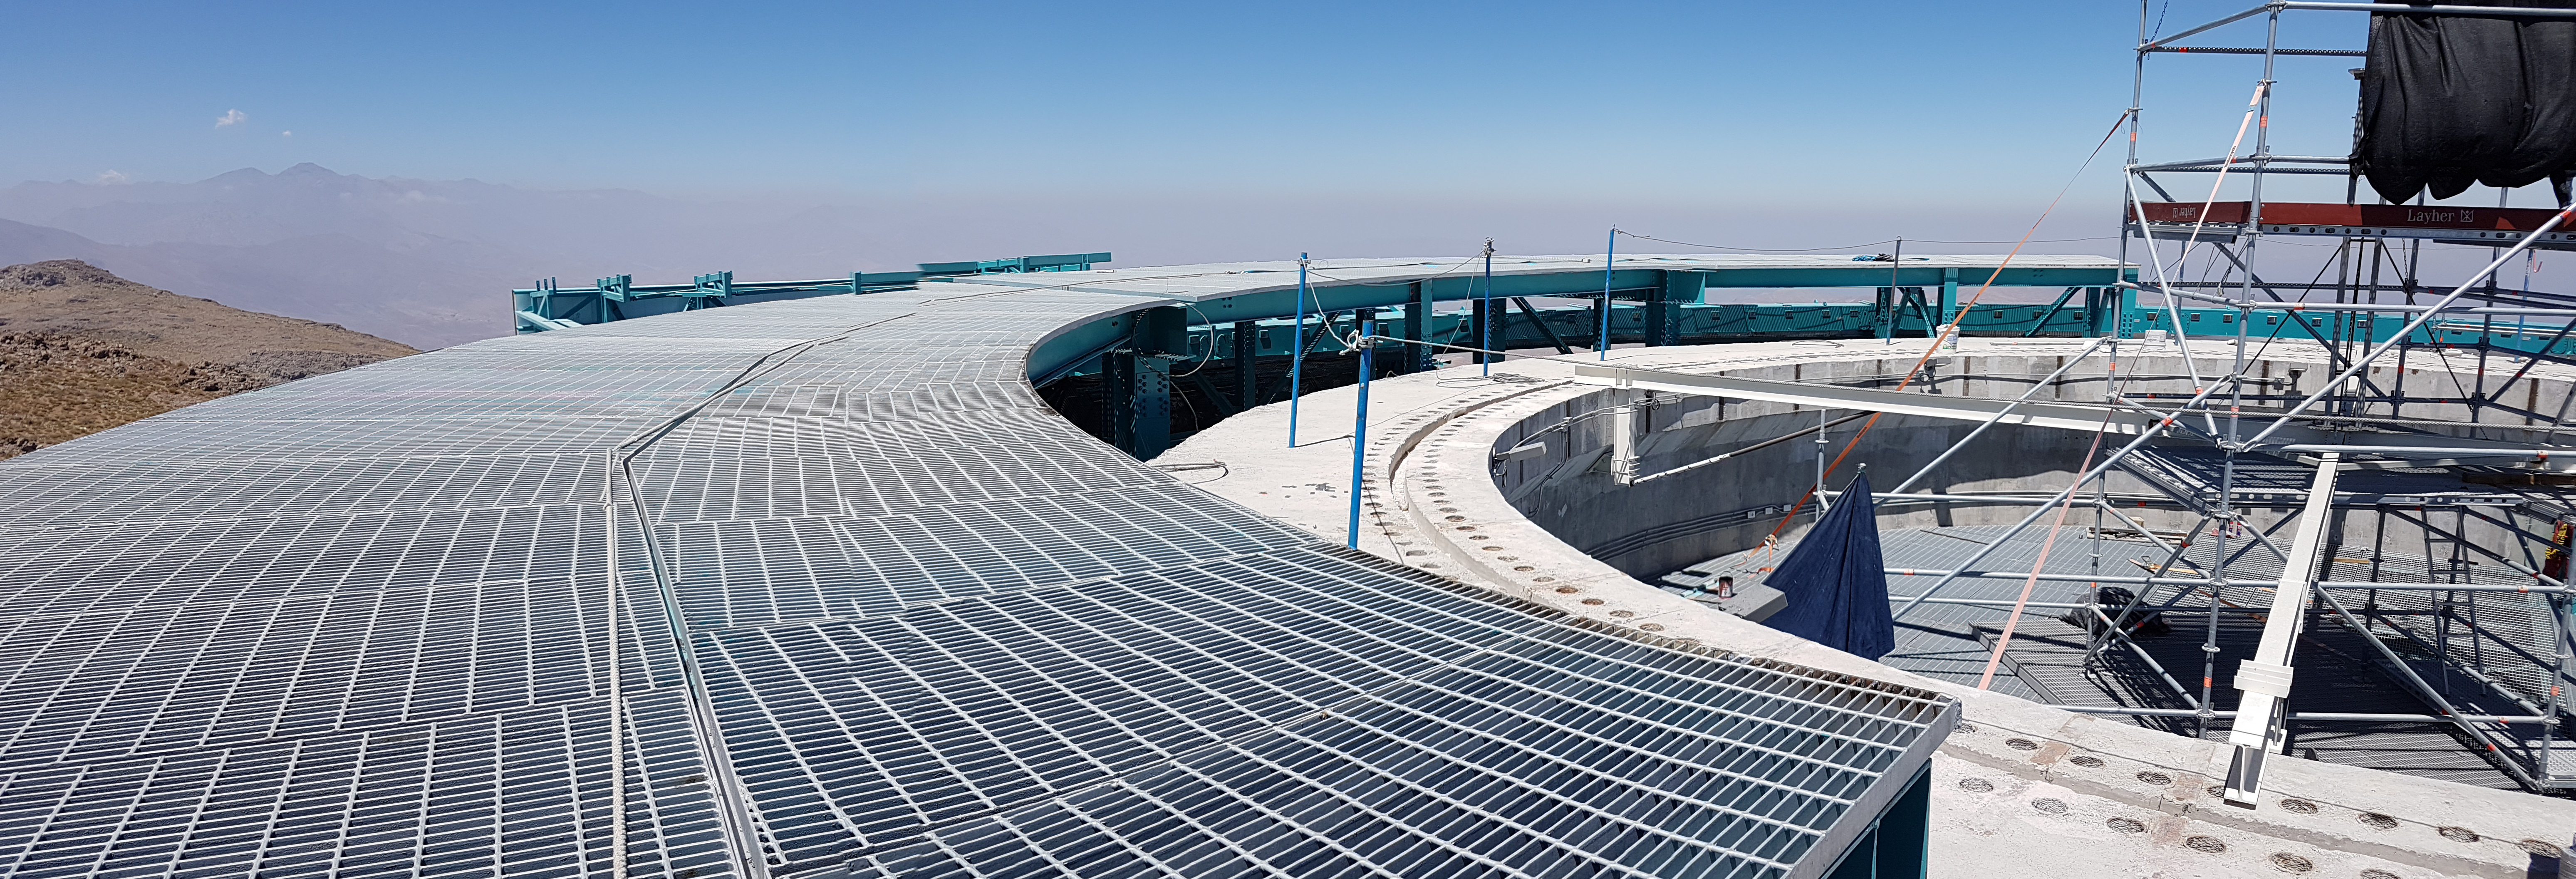

Construction Progress February 2018

This elevated platform decking will provide working access to the telescope mount assembly system.

Credit: Rubin Observatory/NSF/AURA